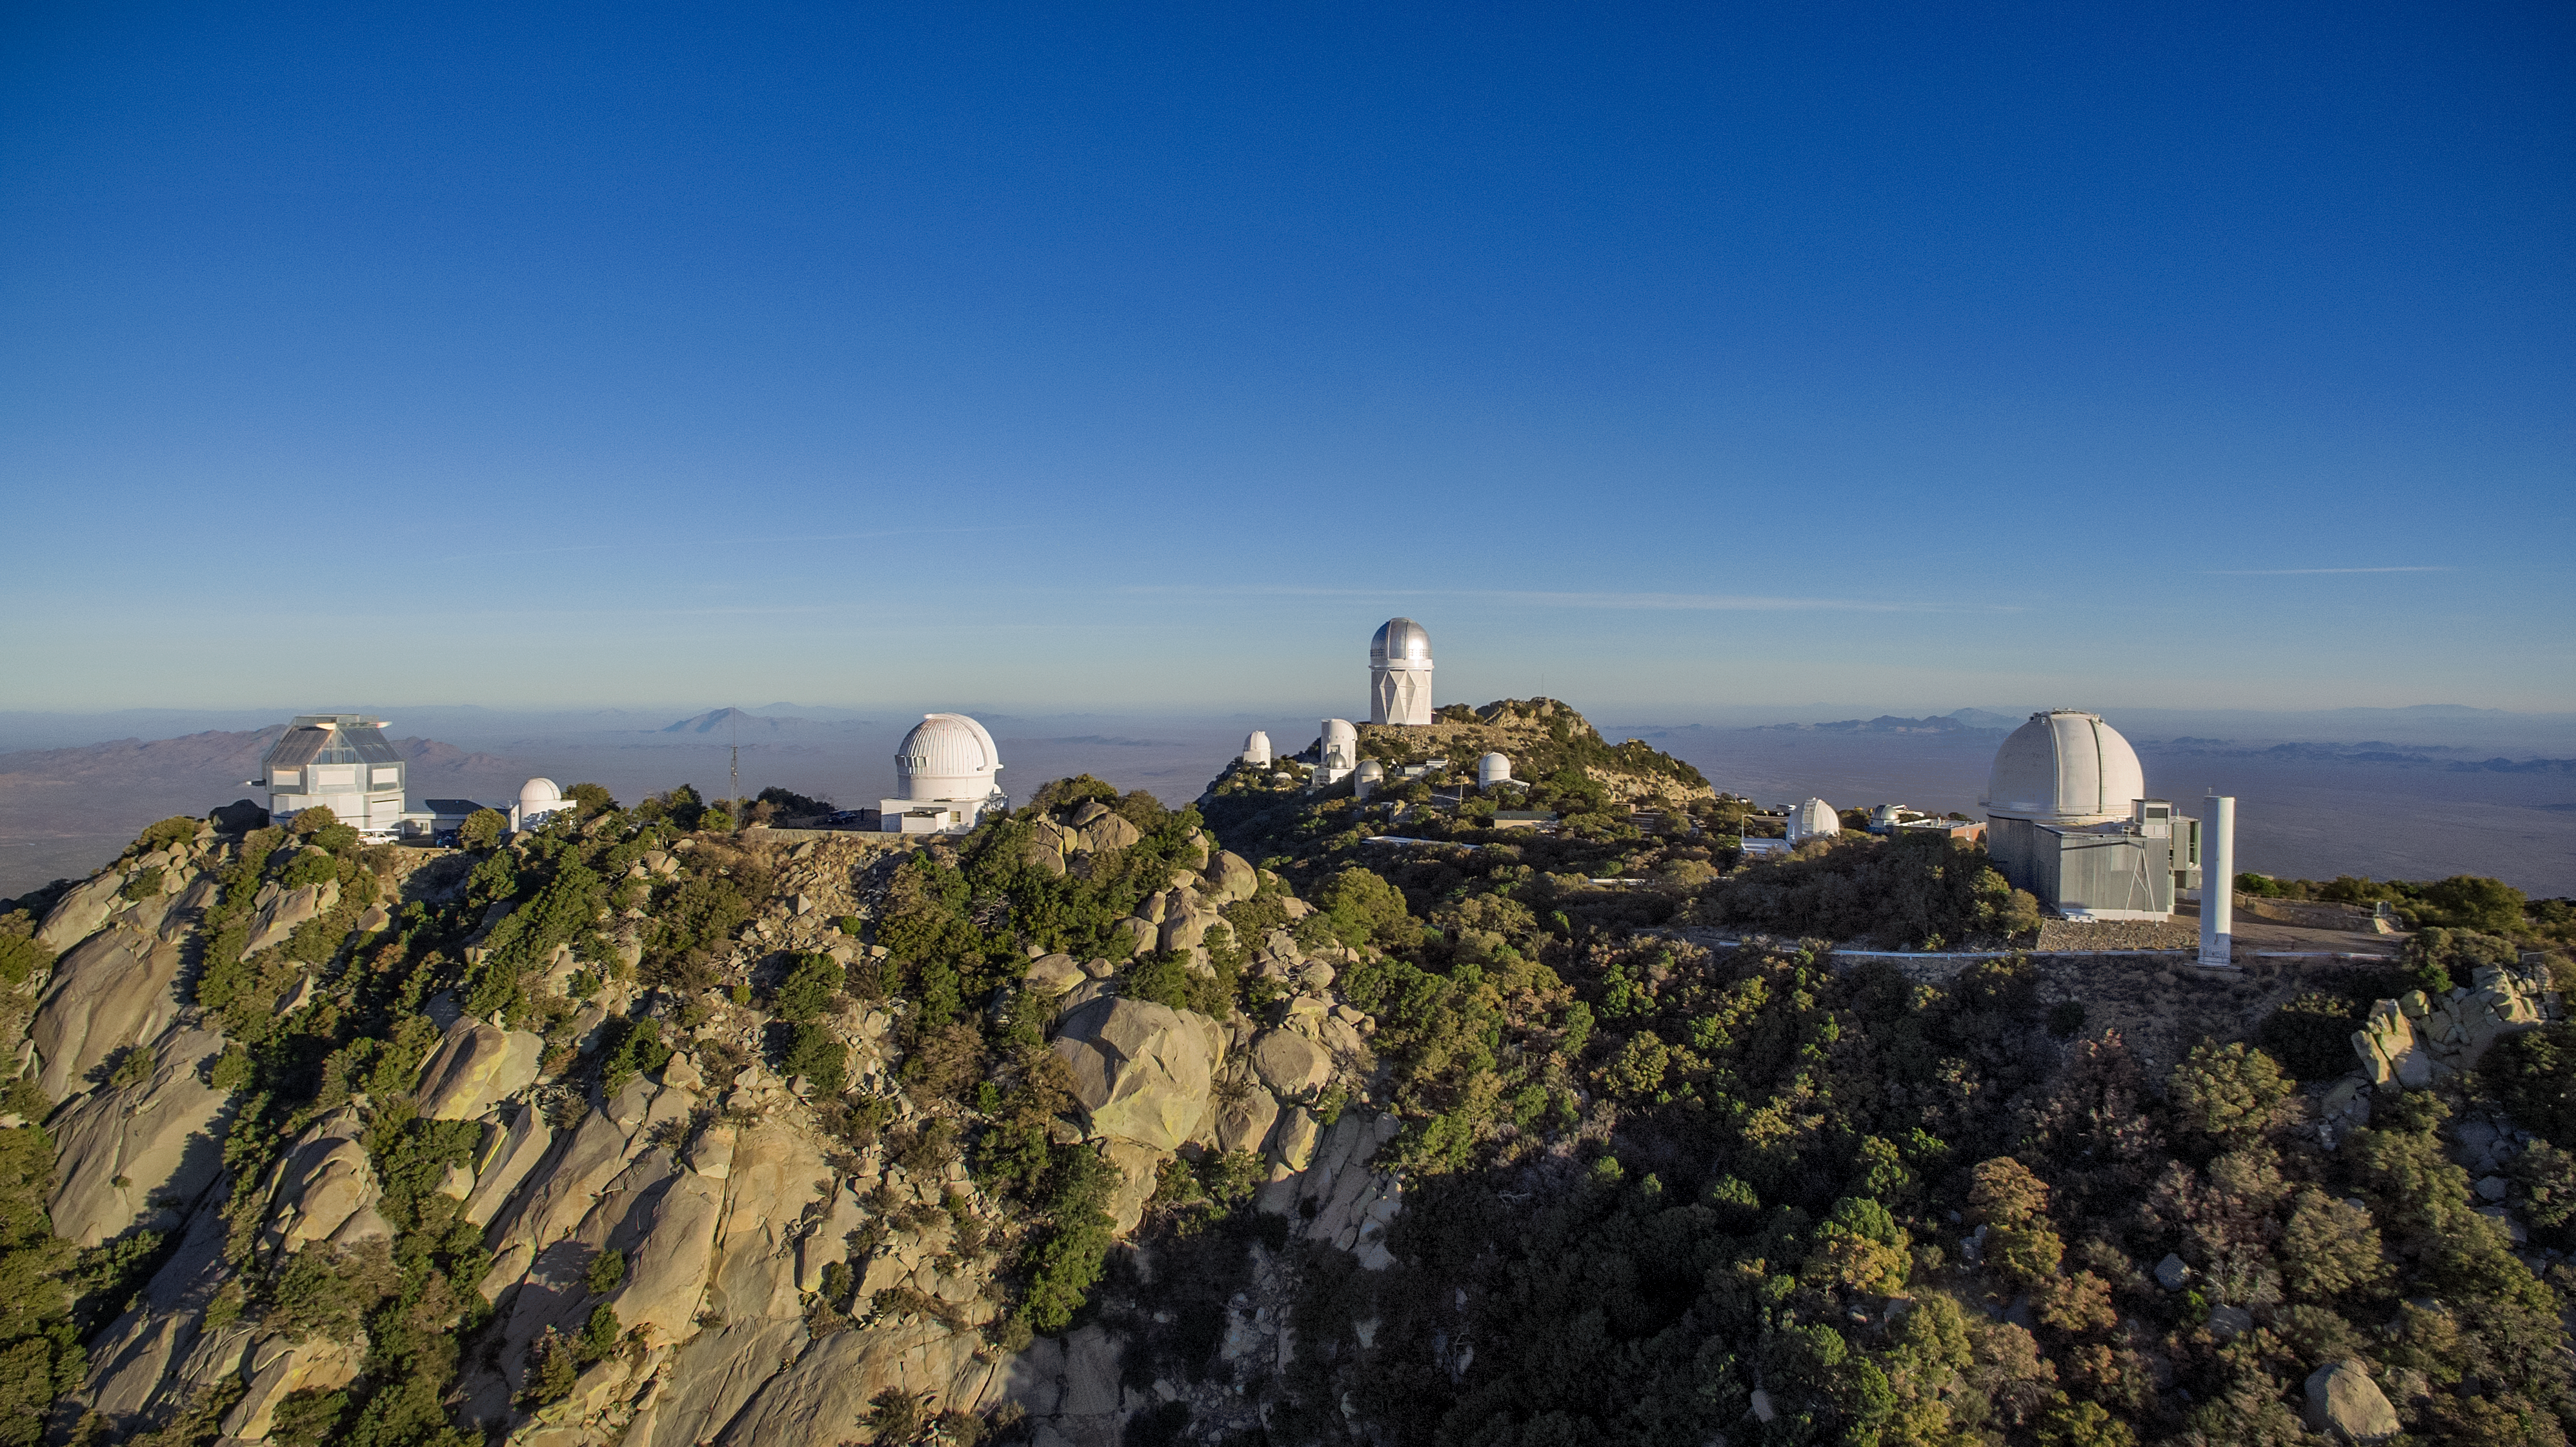

Kitt Peak National Observatory aerial view

Aerial view of Kitt Peak National Observatory in Tucson, AZ, (NSF telescopes from left to right) showing the WIYN 3.5-meter Telescope, the Visitor Center Levine 0.4-meter Telescope, 0.9-meter, Nicholas U. Mayall 4-meter Telescope and KPNO 2.1-meter Telescope.

Credit: KPNO/NOIRLab/NSF/AURA/P. Marenfeld